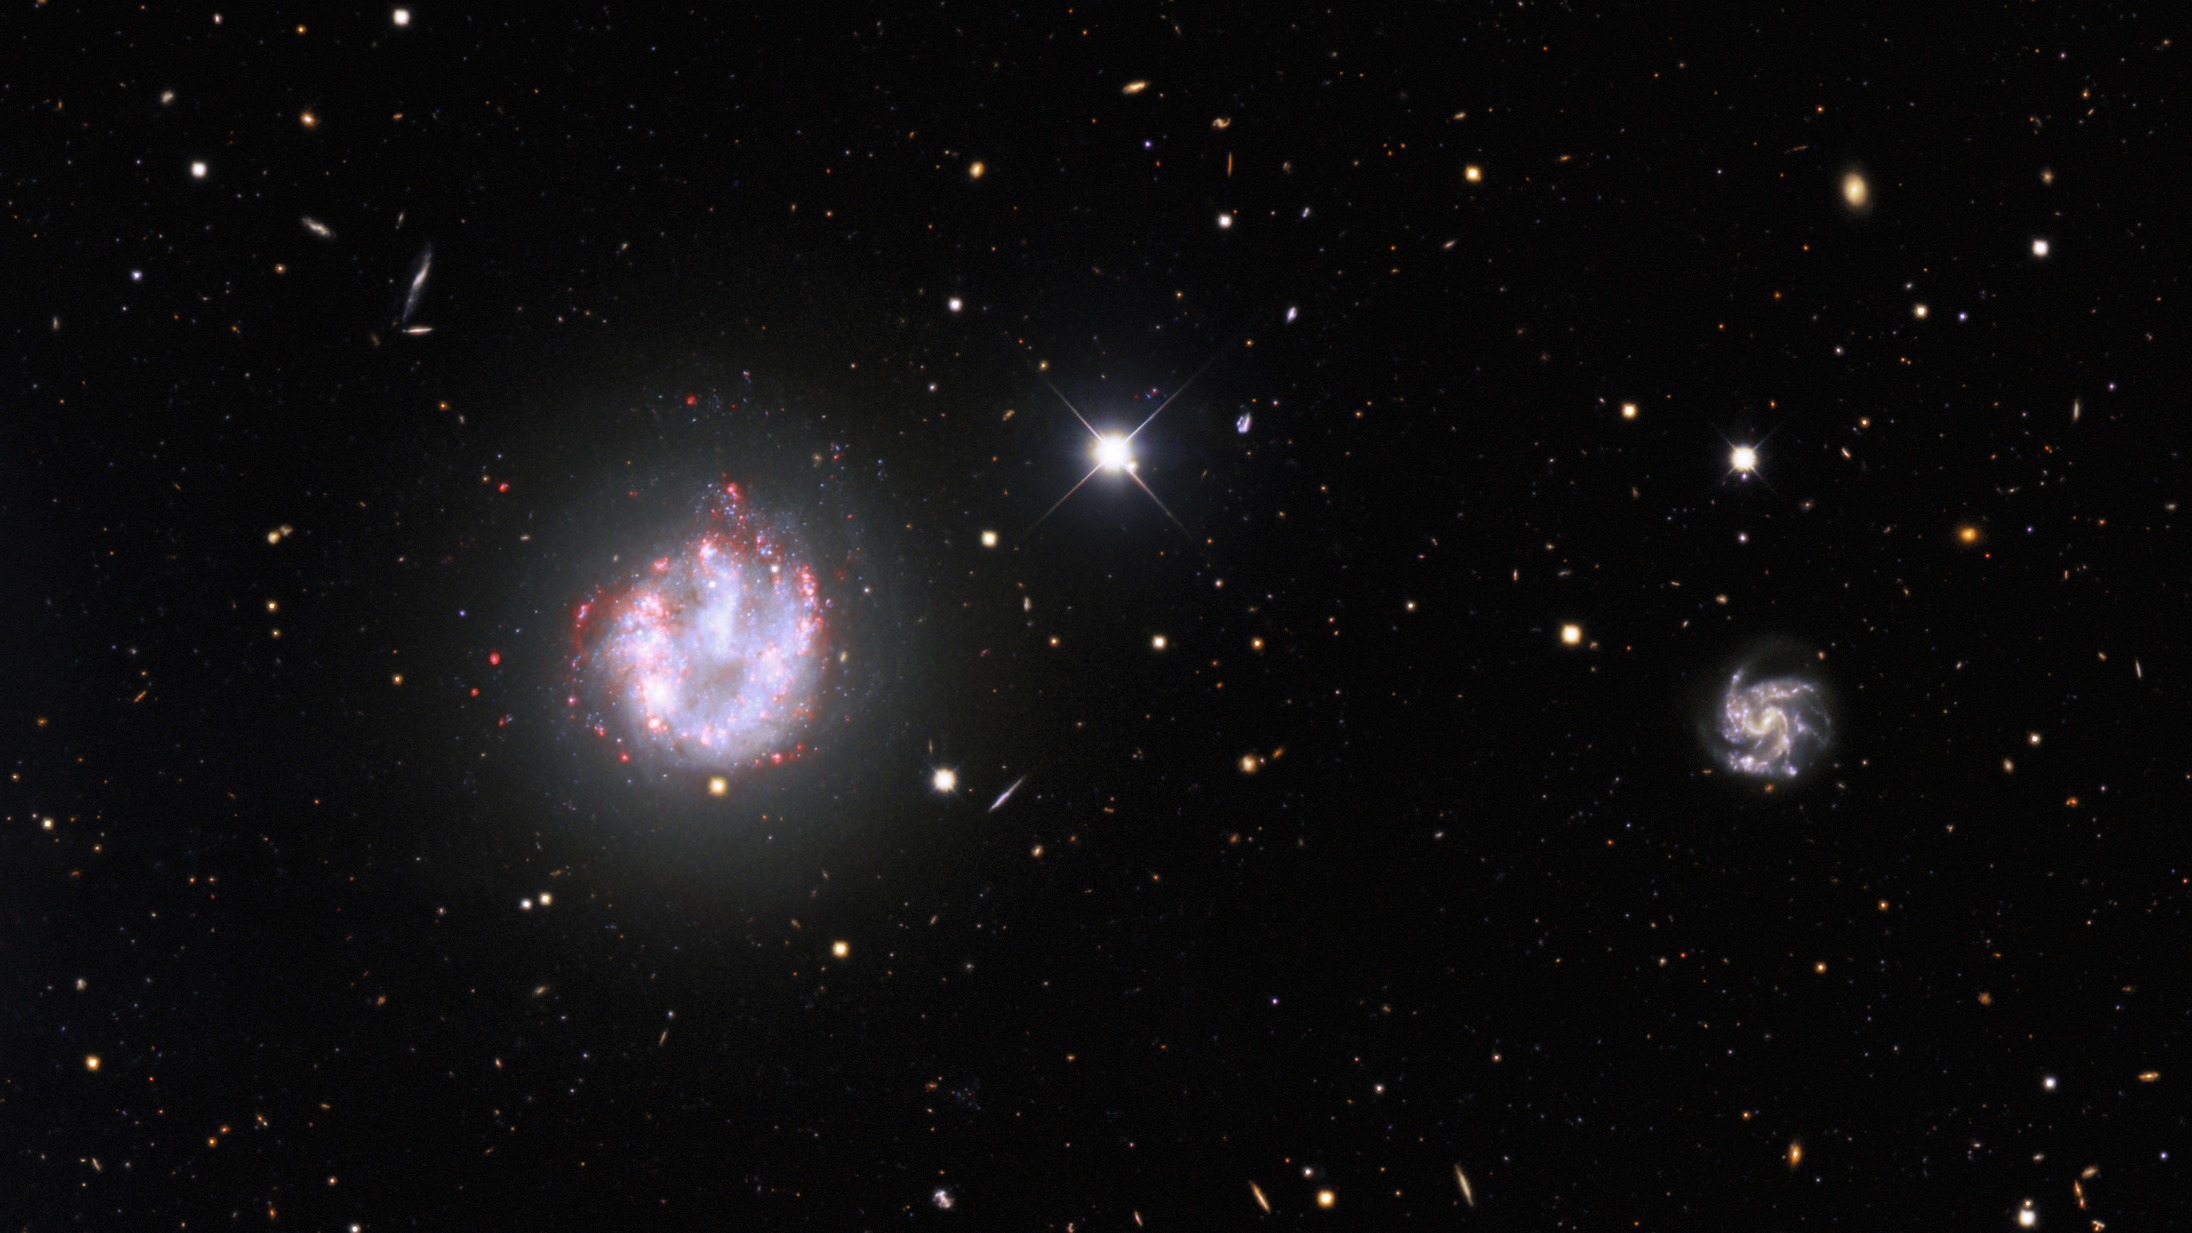

Portrait of a Needle Galaxy

Galaxies that appear in the full field of Image of the Week iotw2101. All images are here.

Credit: KPNO/NOIRLab/NSF/AURA. Acknowledgments:PI: M T. Patterson (New Mexico State University)Image processing: Travis Rector (University of Alaska Anchorage), Mahdi Zamani & Davide de Martin